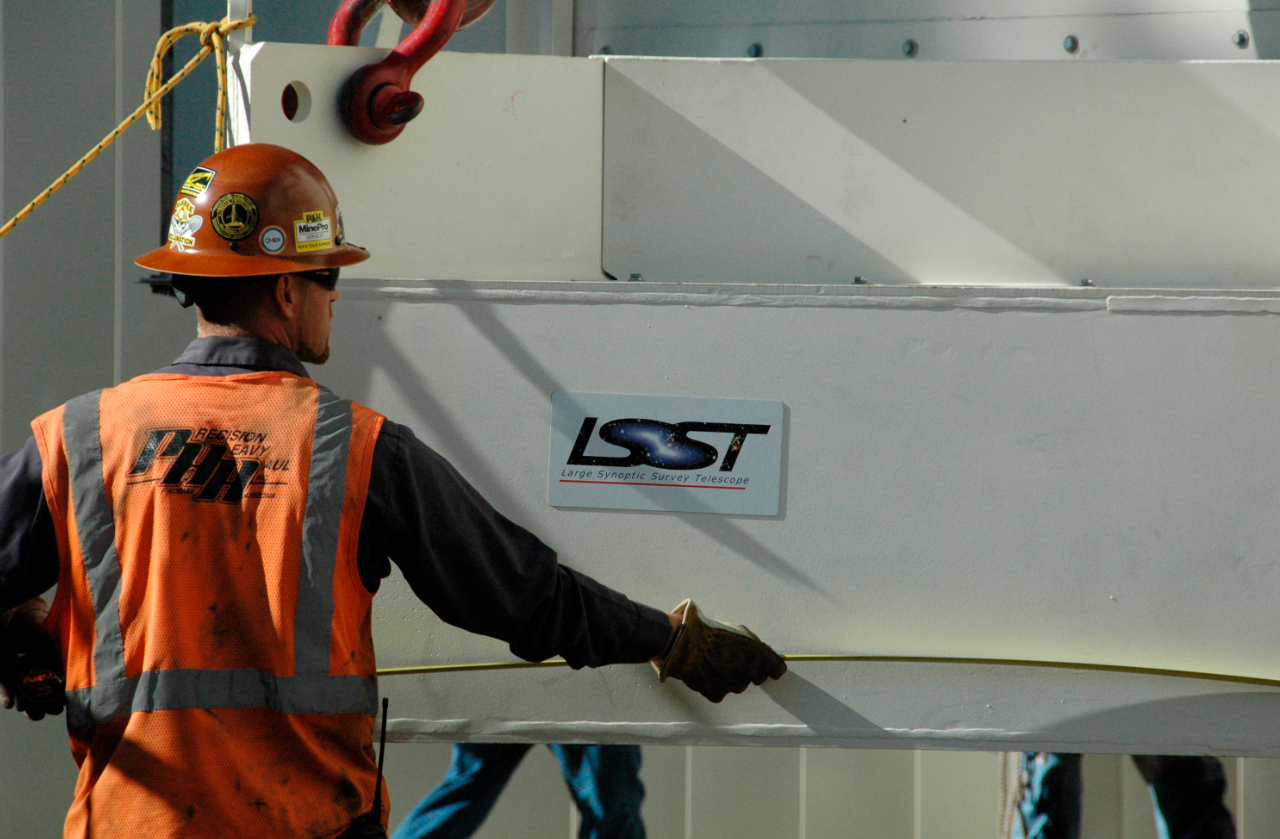

Primary/Tertiary Mirror (M1M3) moved from Mirror Lab to Storage

On May 19, 2015, the completed LSST Primary/Tertiary Mirror (M1M3) was safely moved from the UA’s Richard F. Caris Mirror Lab (formerly SOML) to long-term secure storage at Tucson International Airport. Contractor Precision Heavy Haul executed the eight-mile, three-hour move under the supervision of LSST technical and safety personnel. The mirror move is the culmination of years of hard work and dedication from the LSST technical team, the mirror lab, and generous support from the LSST Corporation and private donors.

Credit: Rubin Observatory/NSF/AURA